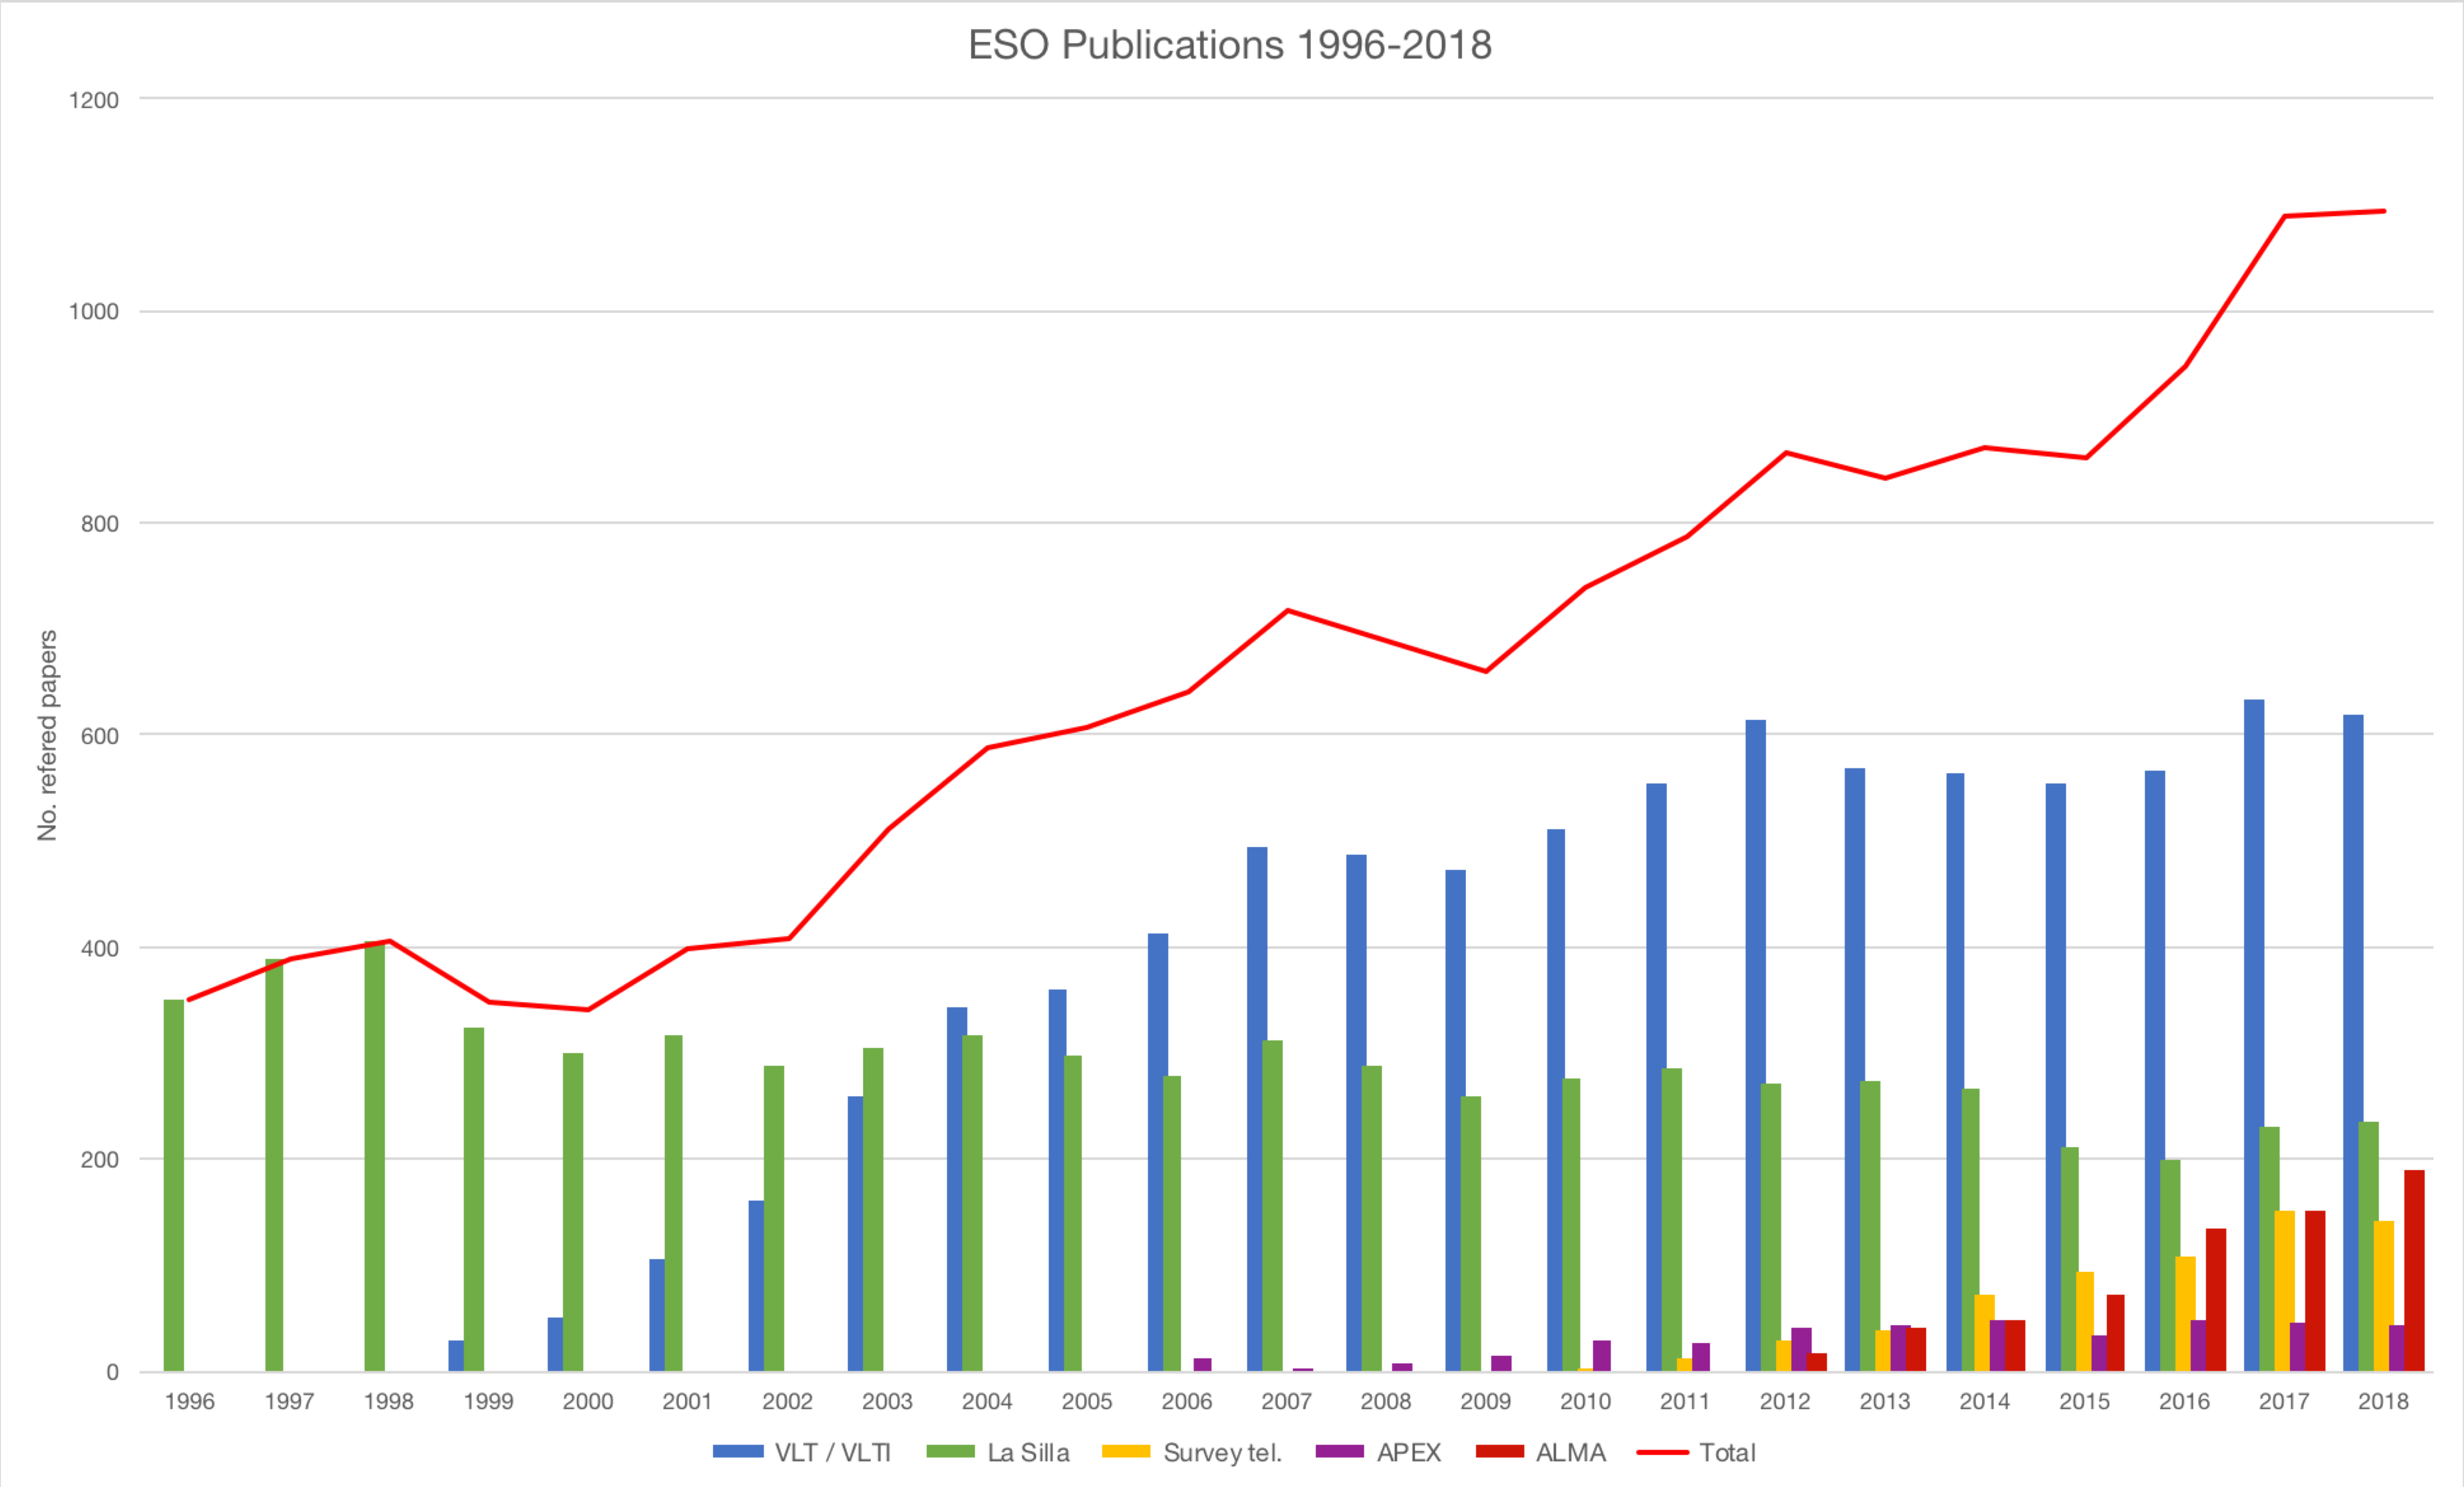

Number of papers published using observations from ESO facilities (1996–2018)

The number of refereed papers published based on data from ESO telescopes over the period 1996 to 2018. These numbers are from the ESO Telescope Bibliography (telbib).

Credit: ESO